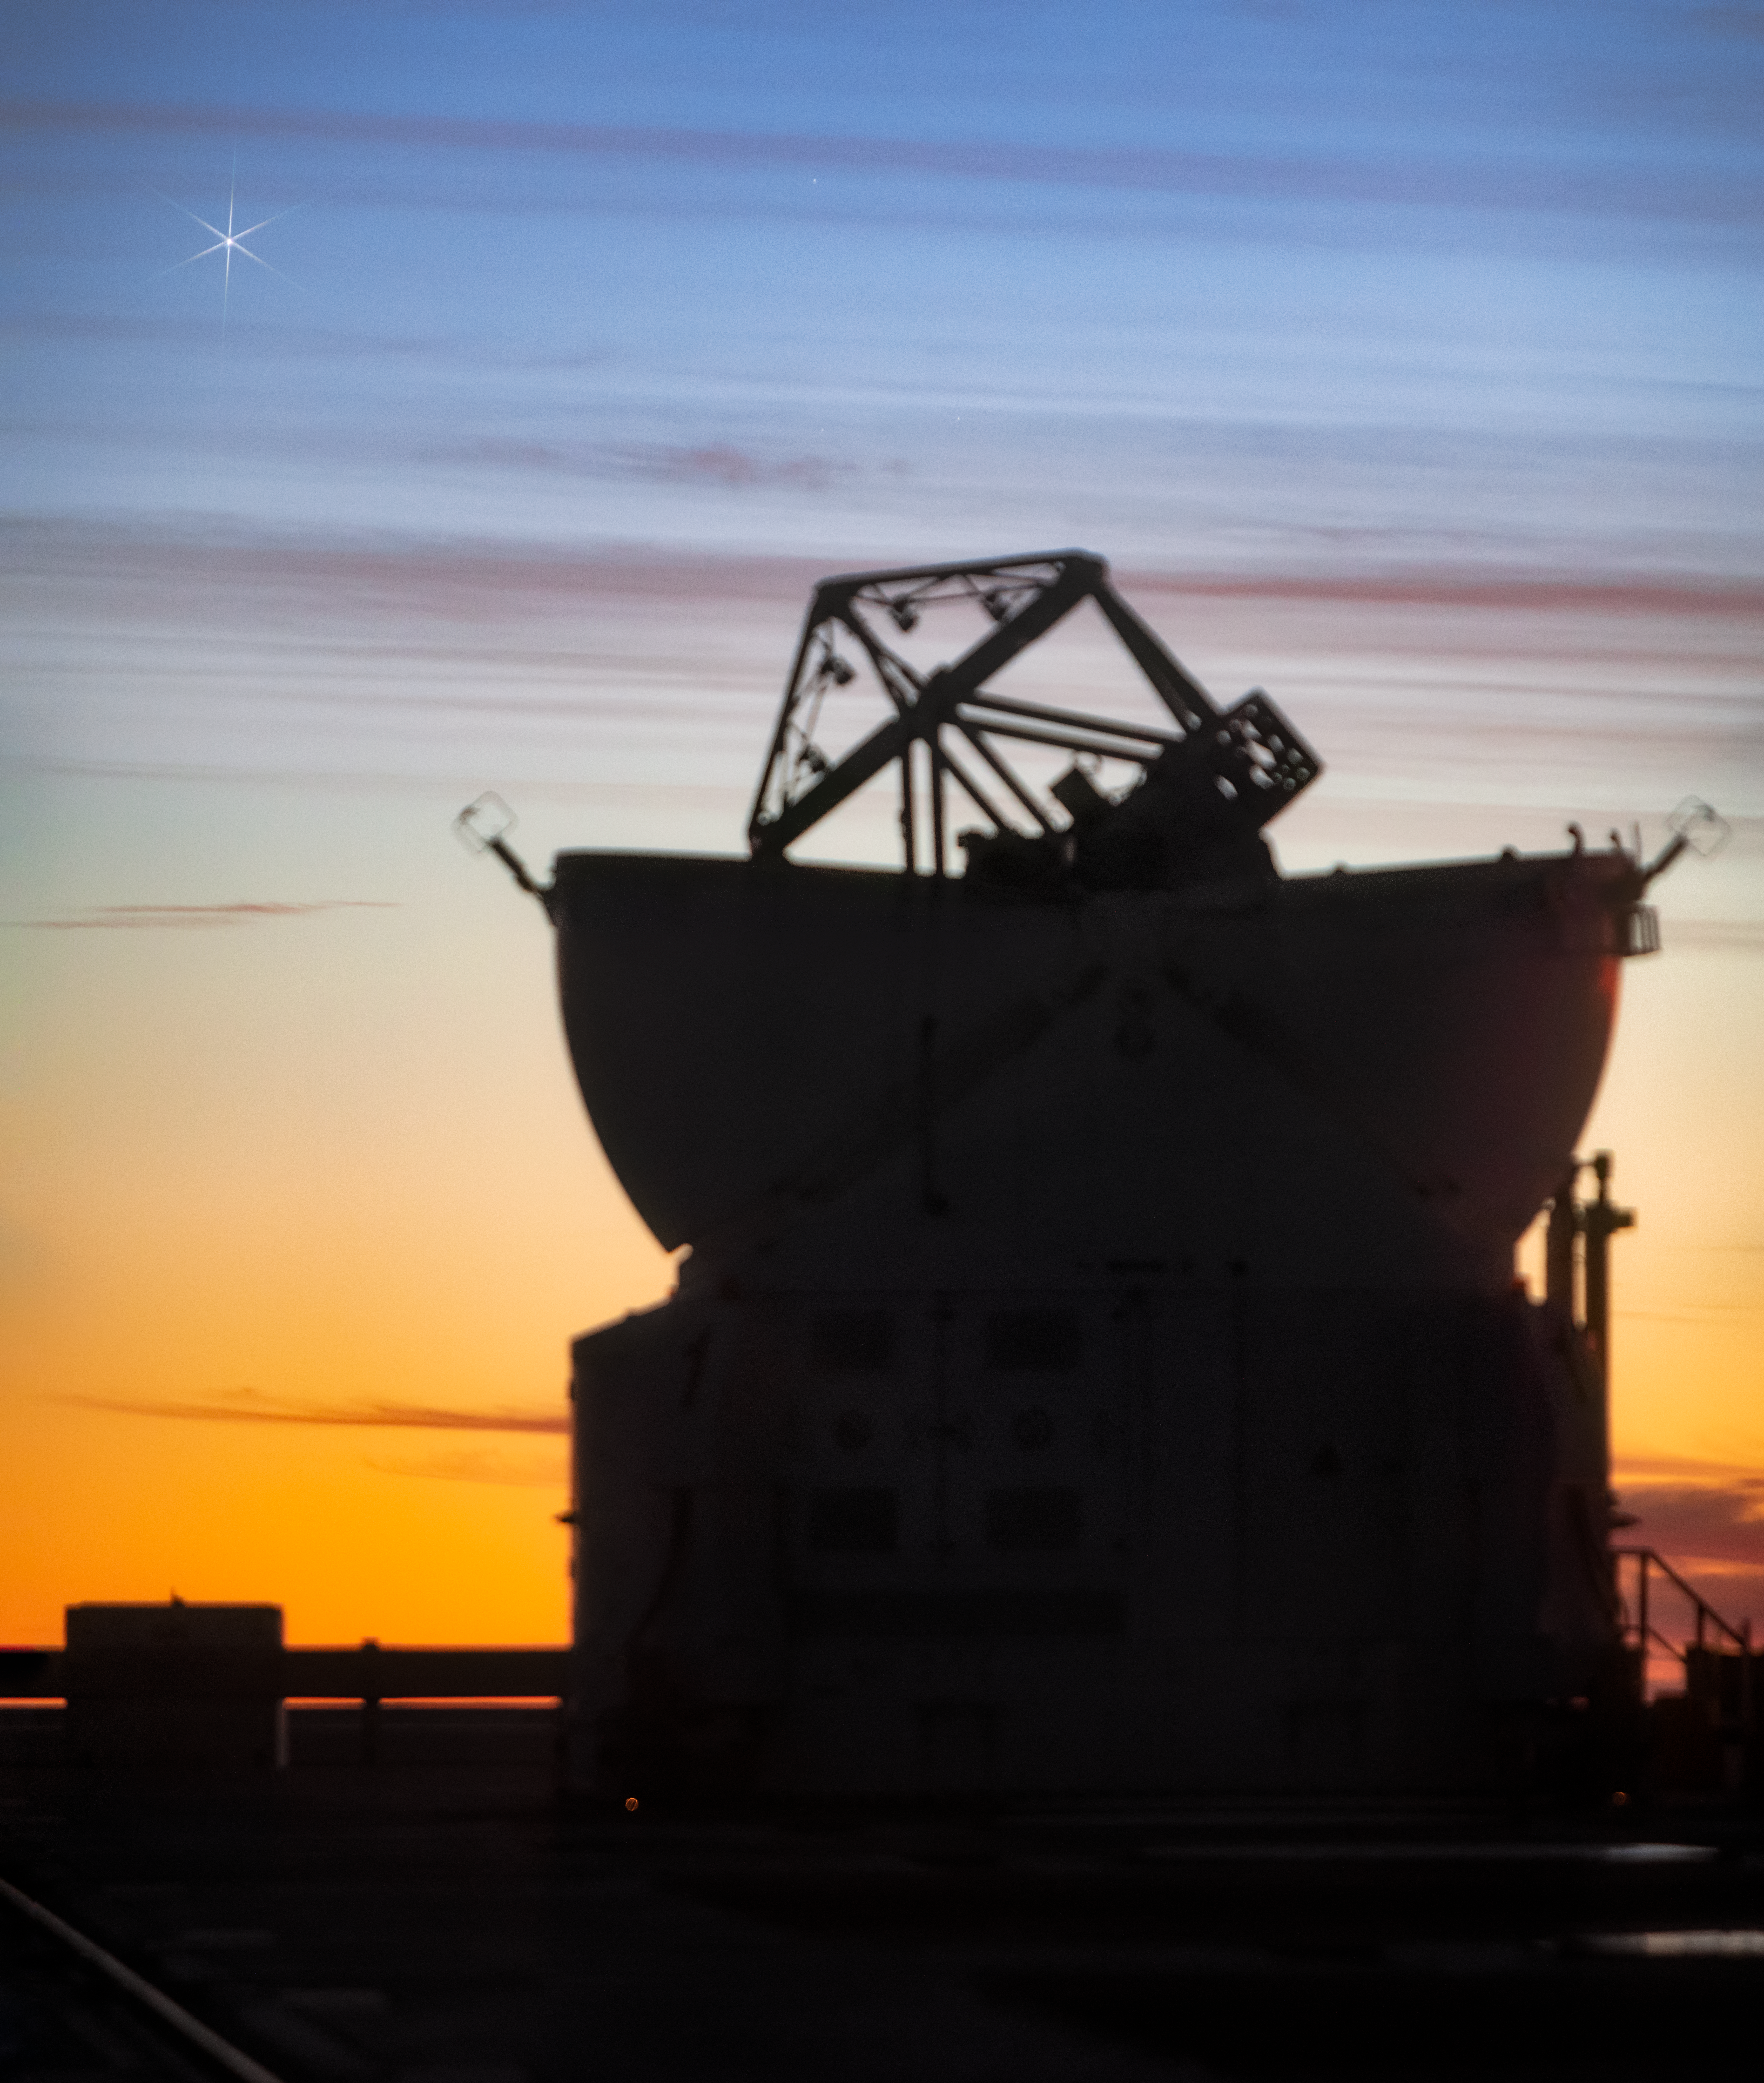

Paranal Observatory

One of the Auxiliary Telescopes at twilight in the Chilean Atacama desert.

Credit: ESO/M. Zamani